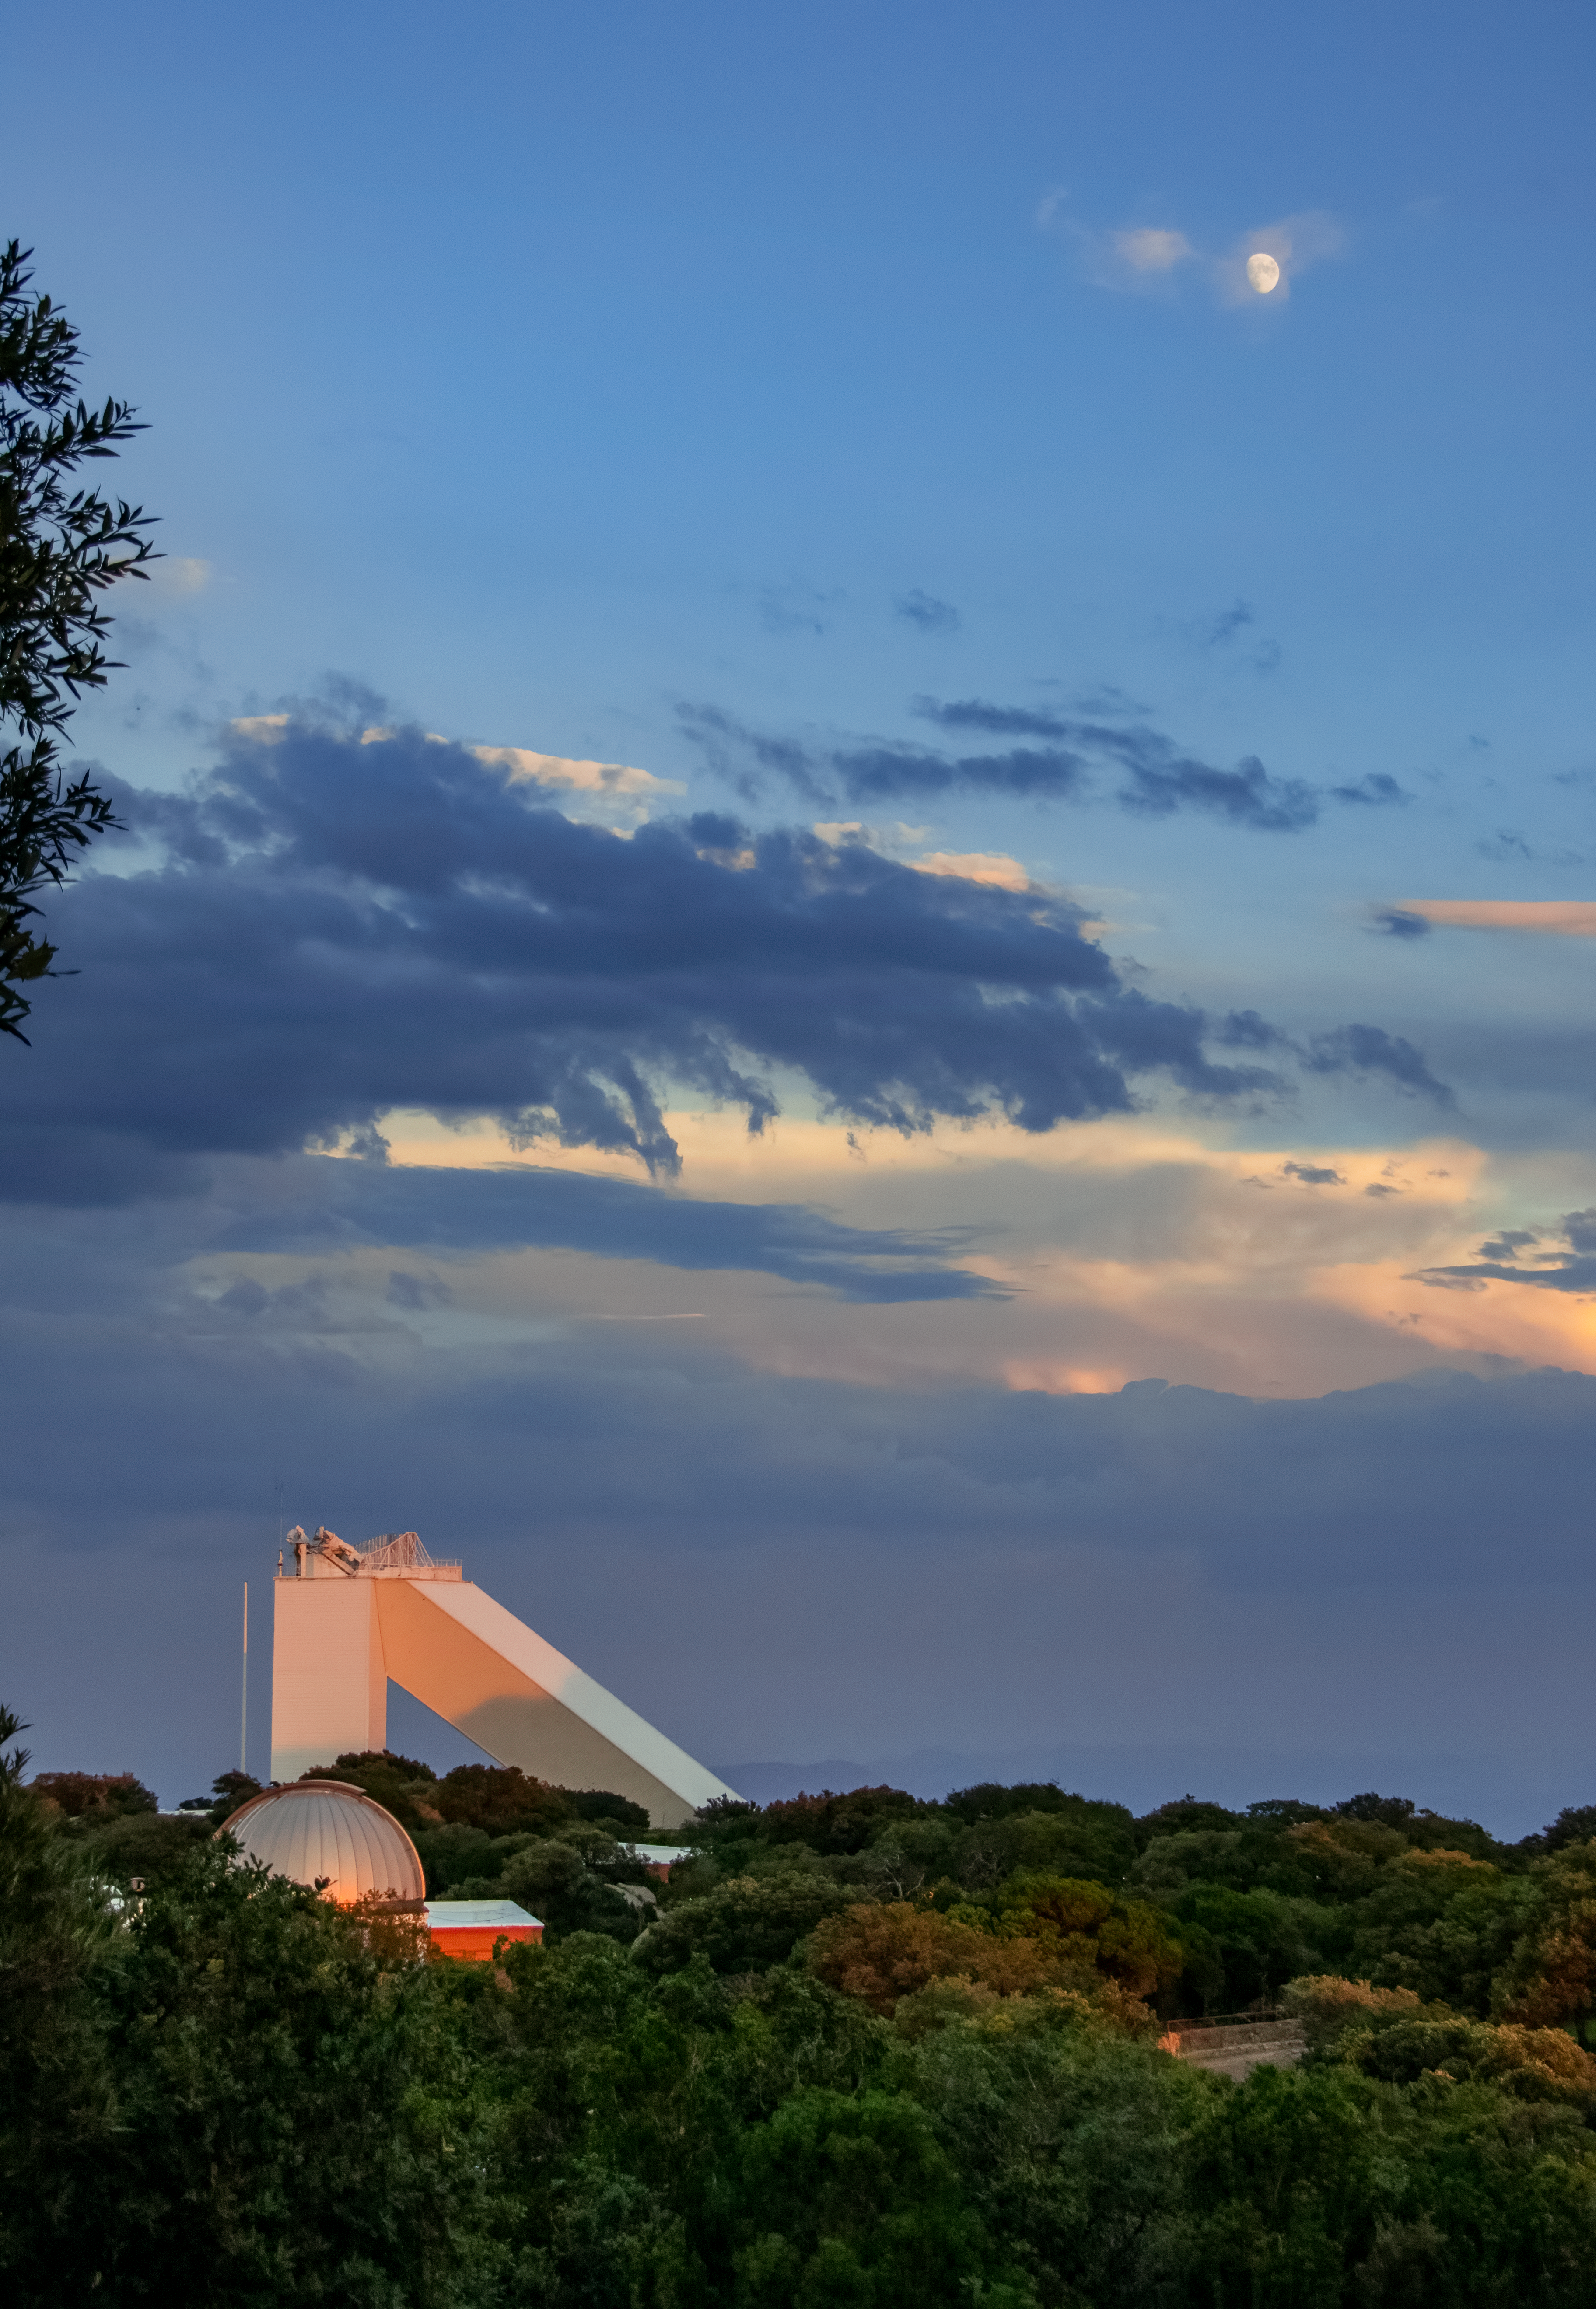

Moonrise over McMath-Pierce

The aboveground portion of the McMath-Pierce Solar Telescope at Kitt Peak National Observatory (KPNO), a Program of NSF NOIRLab, is seen here at moonrise. The telescope, located about 88 kilometers (55 miles) from Tucson, Arizona, saw its first light in 1962. For much of its life, it was the largest solar telescope on Earth and was notable for its unusual flat mirror, called a heliostat. This mirror tracked the Sun across the sky and continually sent sunlight down into an underground tunnel where the telescope itself was located. This construction helped minimize hot air currents in the light path to the telescope and preserve the quality of the collected data. The McMath-Pierce was also aimed at the Moon, planets, and bright stars for scientific research from time to time.

Though decommissioned as a science instrument, the McMath-Pierce Solar Telescope facility is being repurposed as the NOIRLab Windows on the Universe Center for Astronomy Outreach.

This image was taken before the 2022 Contreras Fire, which affected KPNO. Read more here.

Credit: KPNO/NOIRLab/AURA/NSF/P. Marenfeld